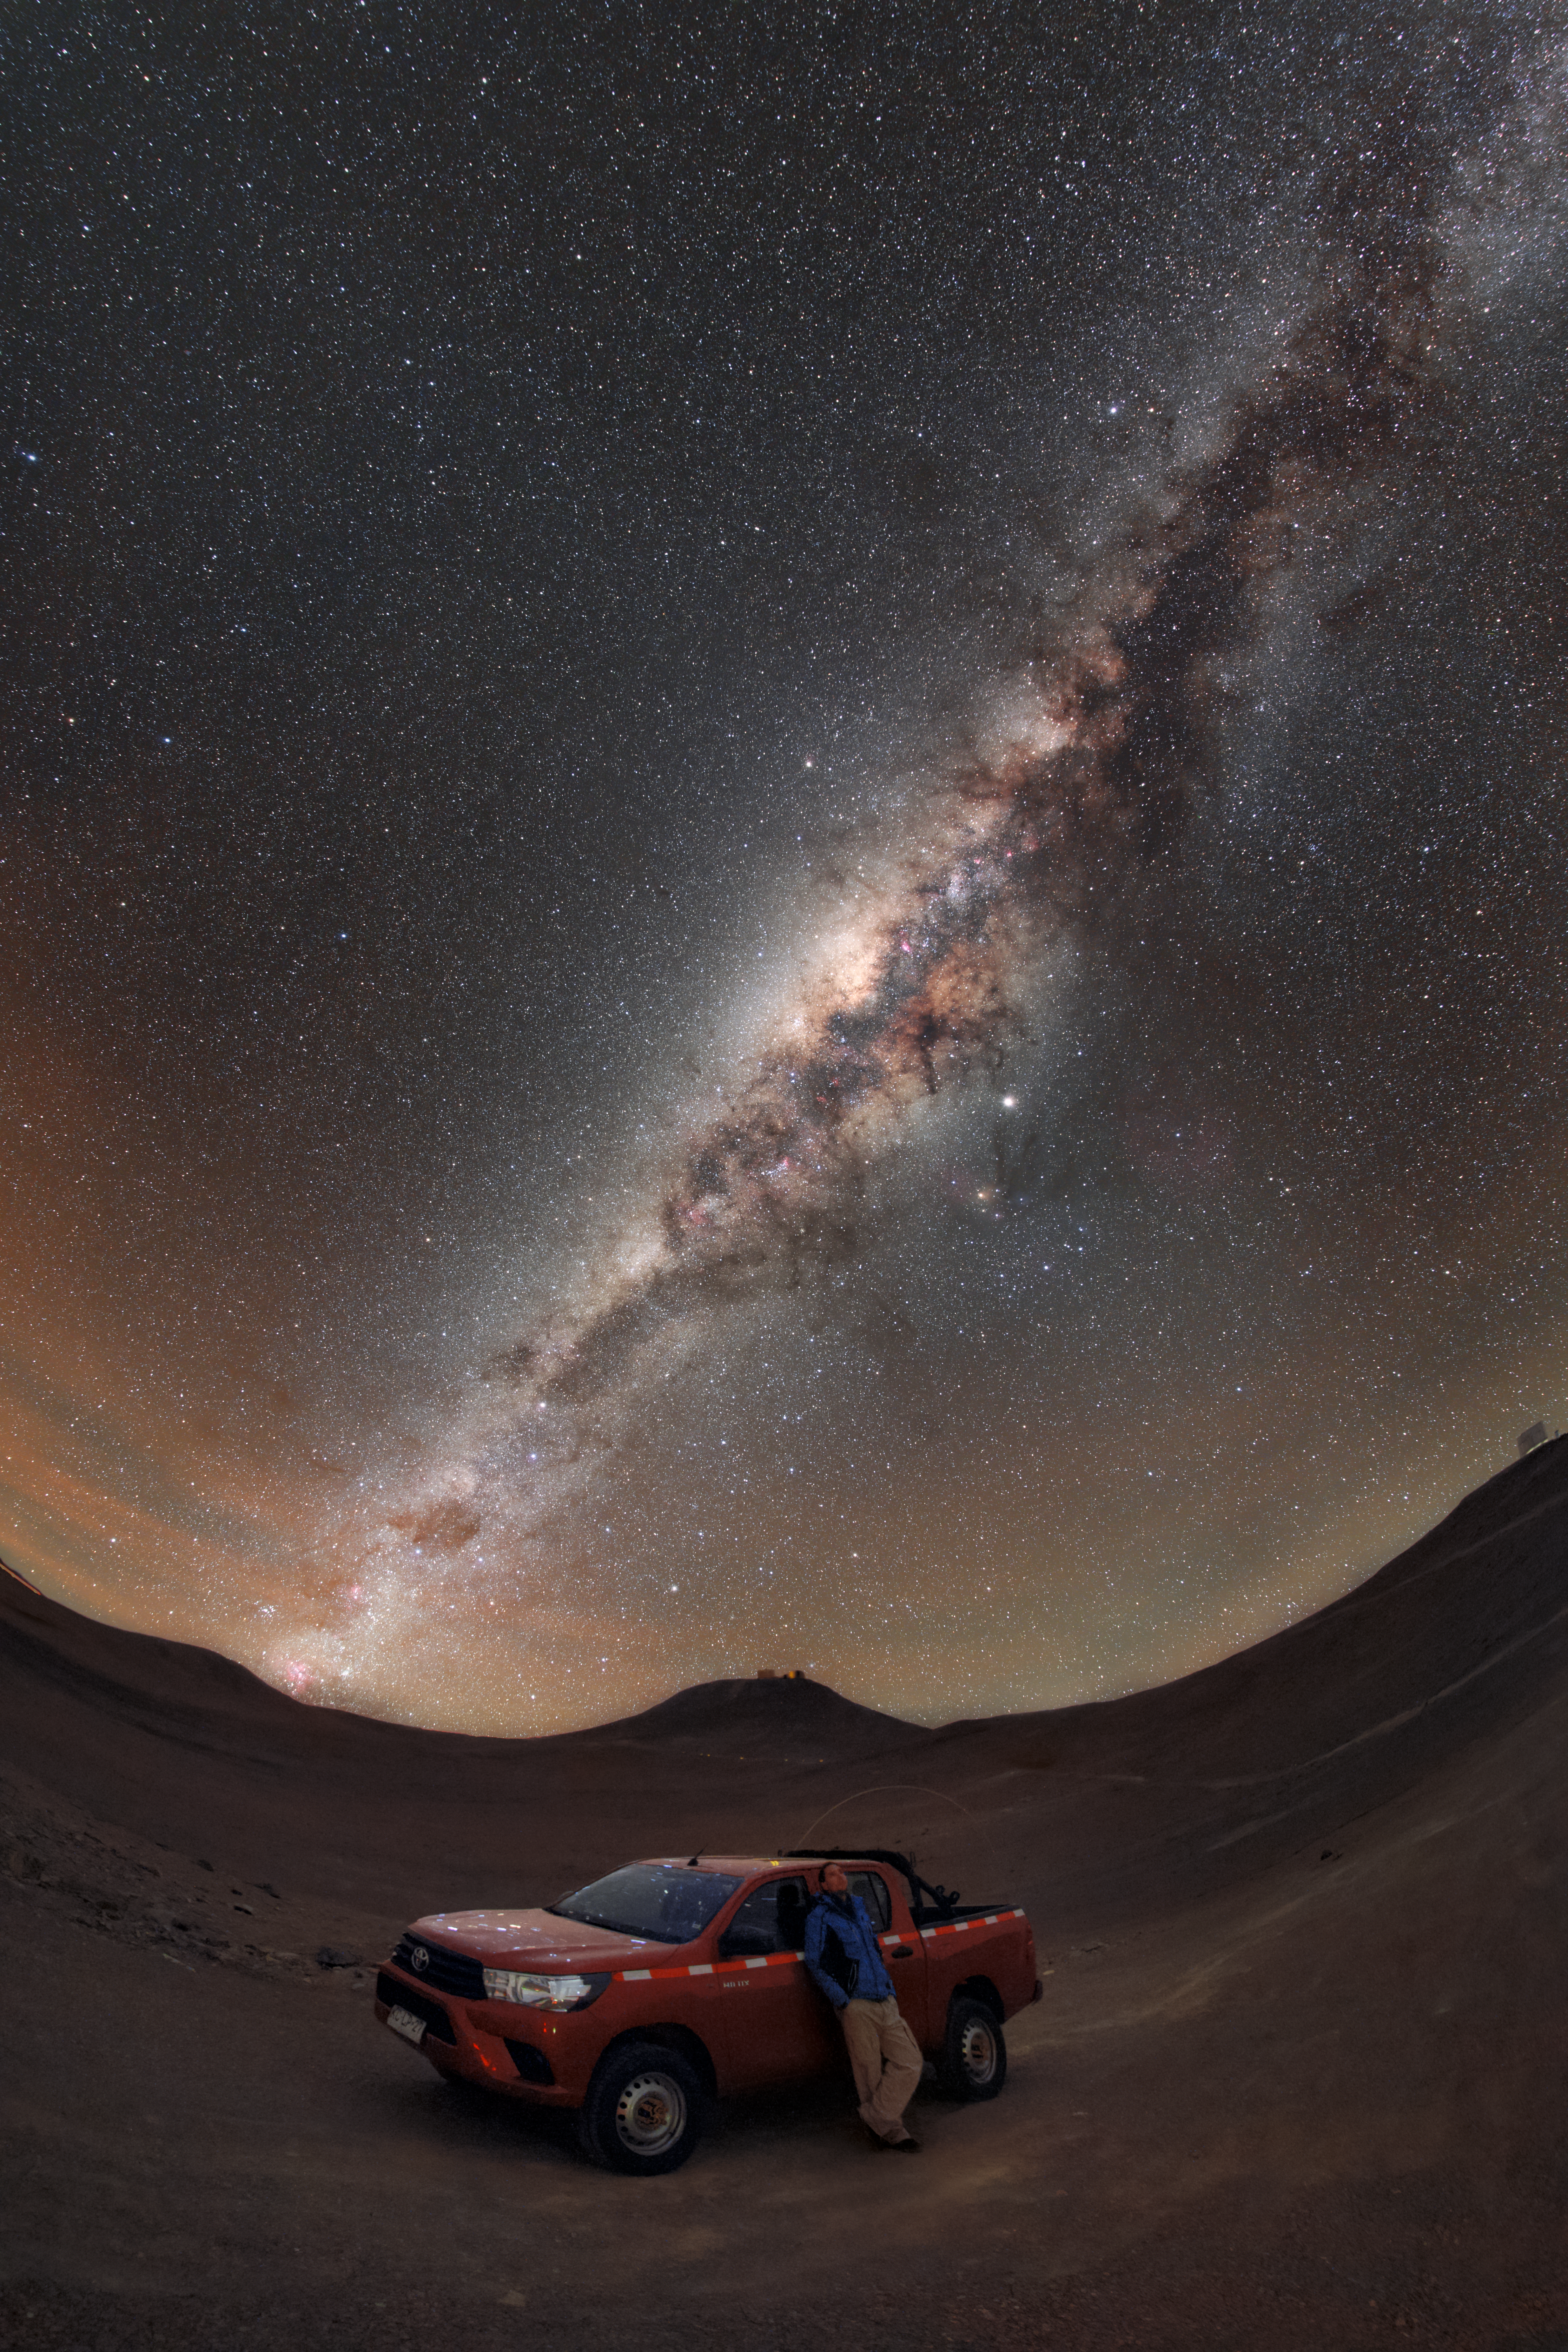

Selfie under the stars

On a cloudless, Moon-free night in the Chilean Atacama desert, the many thousands of stars within our galaxy shine brightly, becoming one of the only light sources for miles around. When the sky is sufficiently dark enough, even the black and brown molecular gas clouds of the Milky Way will contrast with the starlight enough to be seen. And even more: The shadow under the car and person, ESO Photo Ambassador Petr Horálek, is cast by the bright part of the Milky Way!

In the distance the four Very Large Telescopes (VLT) on top of Cerro Paranal are seen, taking images of objects both within and far beyond our Milky Way galaxy.

The European Southern Observatory allows thousands of guests every year to explore and tour its sites, learning about the instruments which image the heavens and the mission of some of the largest ground-based astronomical sites in the world.

Credit: ESO/P. Horálek